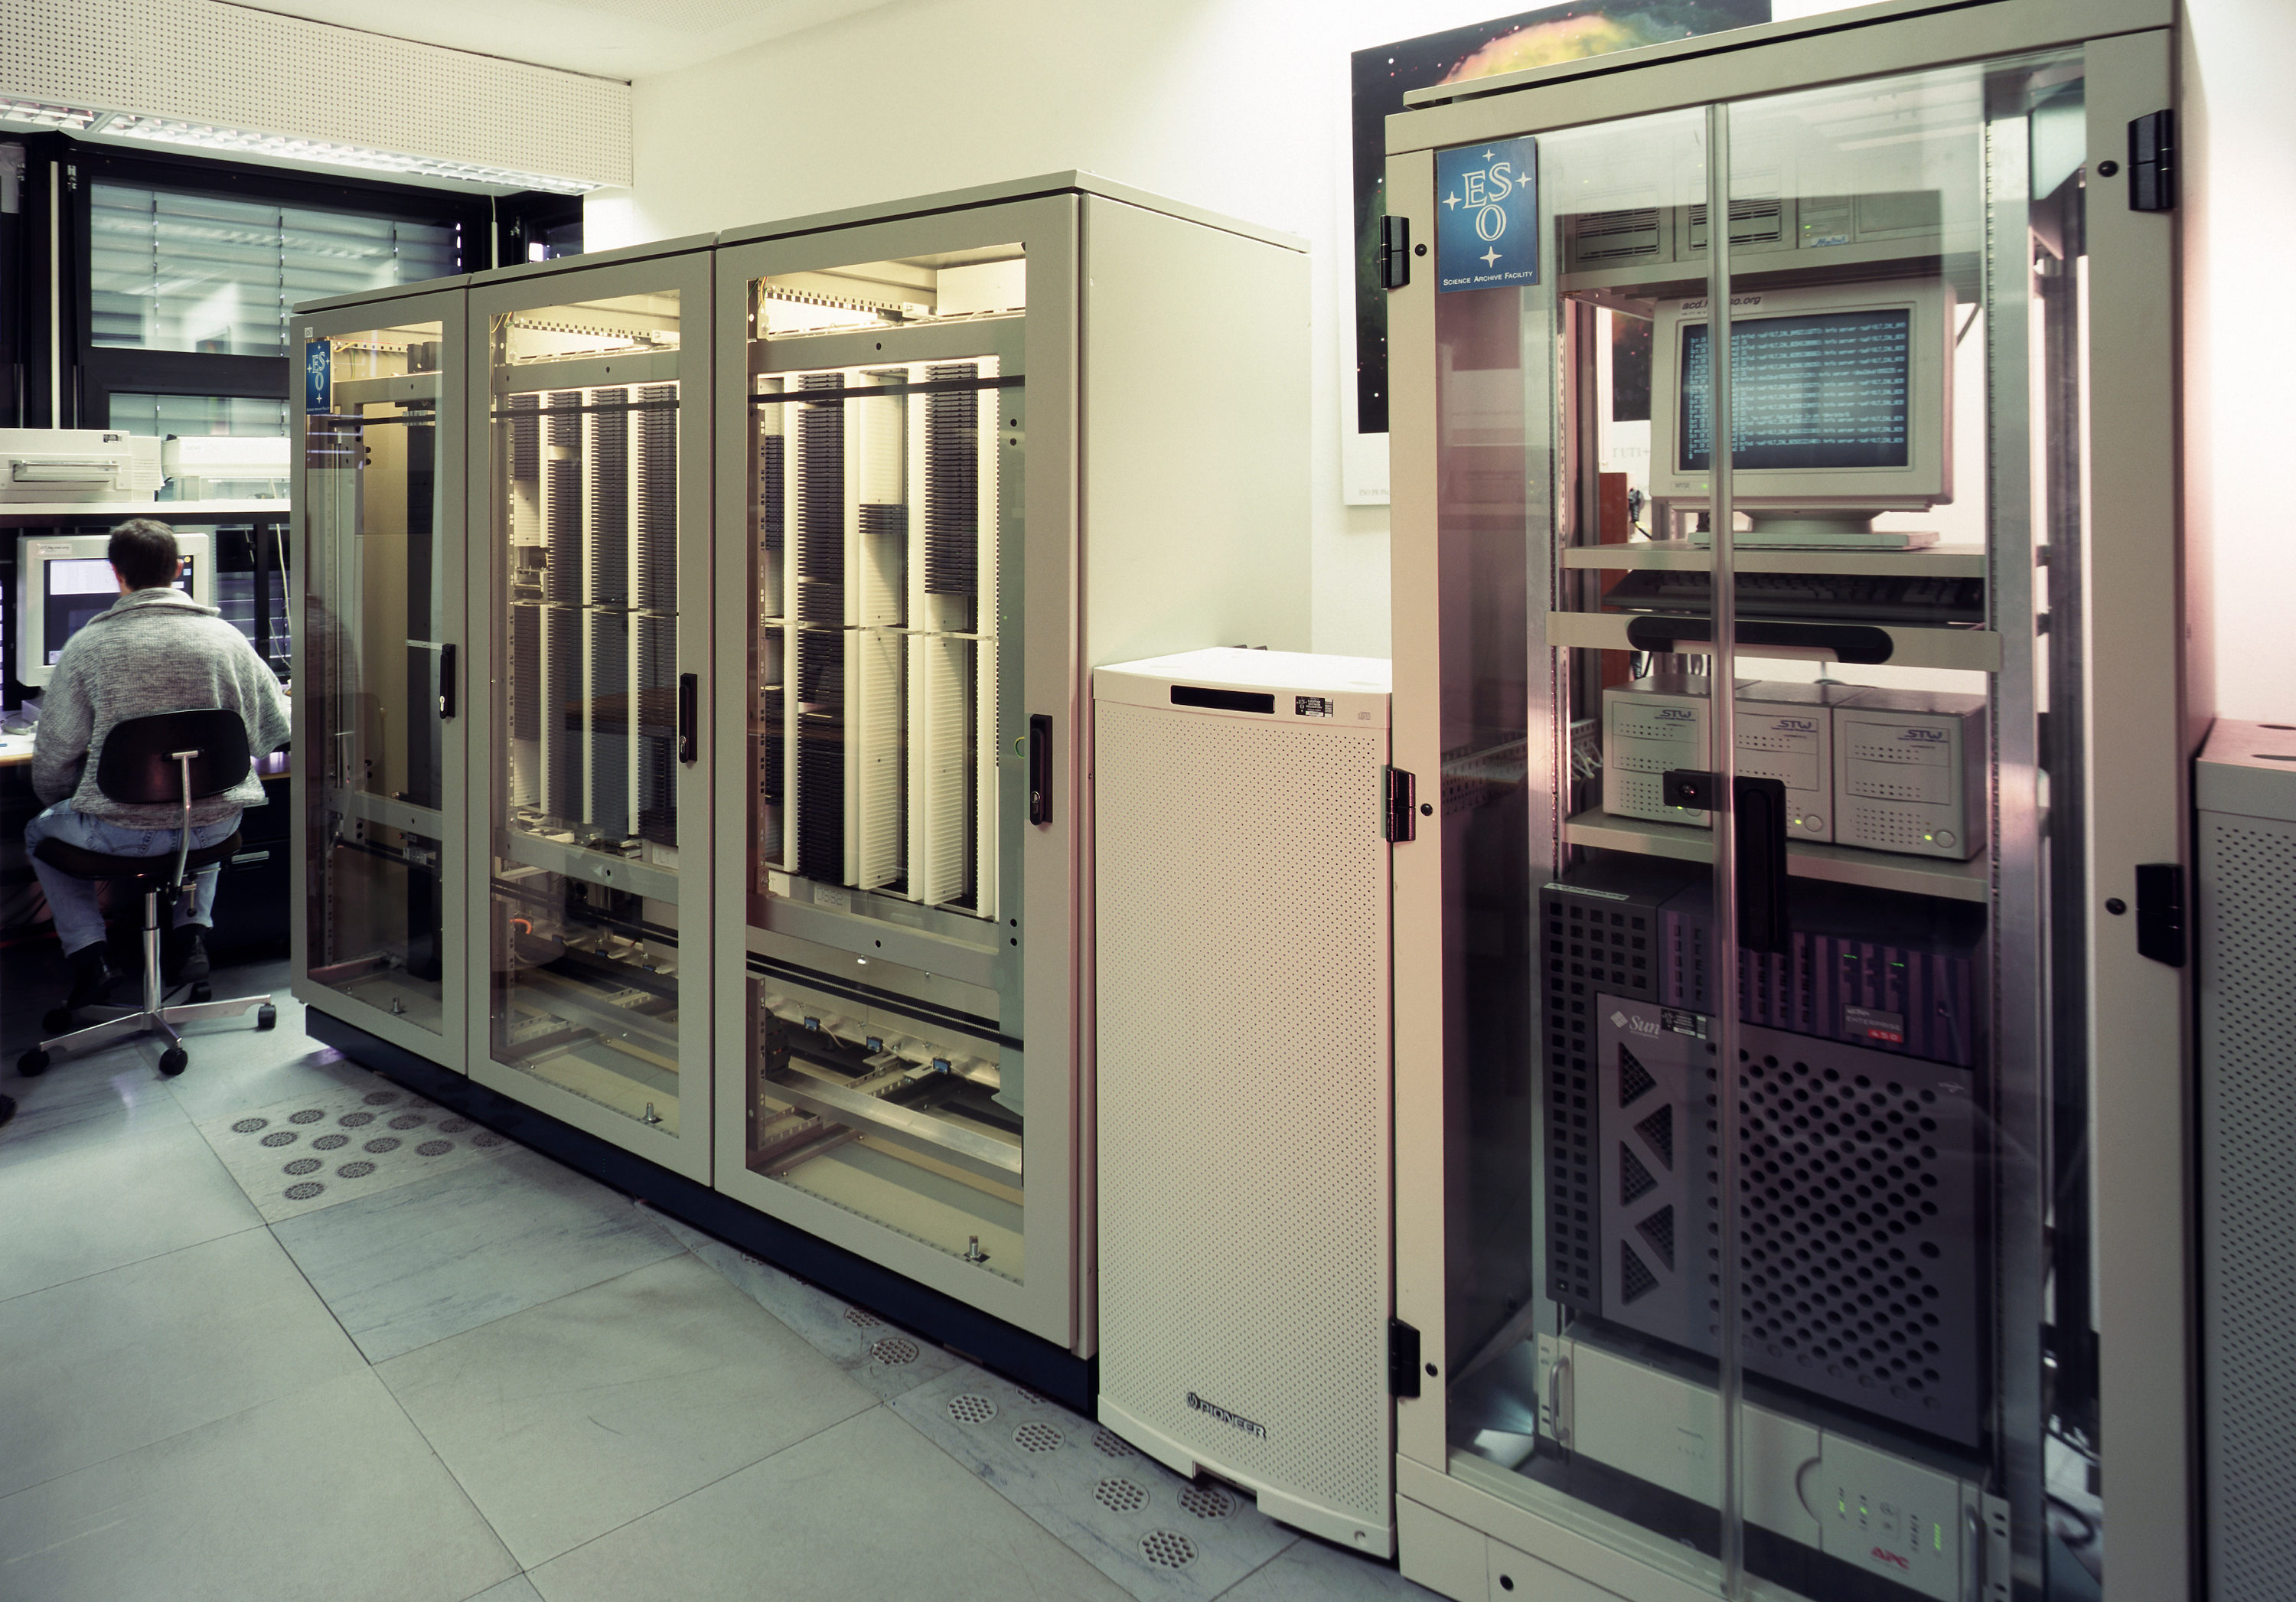

The ESO/ST-ECF science achinve

The DVD racks containing the Science Archive. The science archive, a collaboration of ESO and ST-ECF, is located at ESO Headquarters in Garching. It holds all astronomical data ever produced by the VLT and HST, and most of those from the telescopes at La Silla, and makes them available to the public.

Credit: ESO